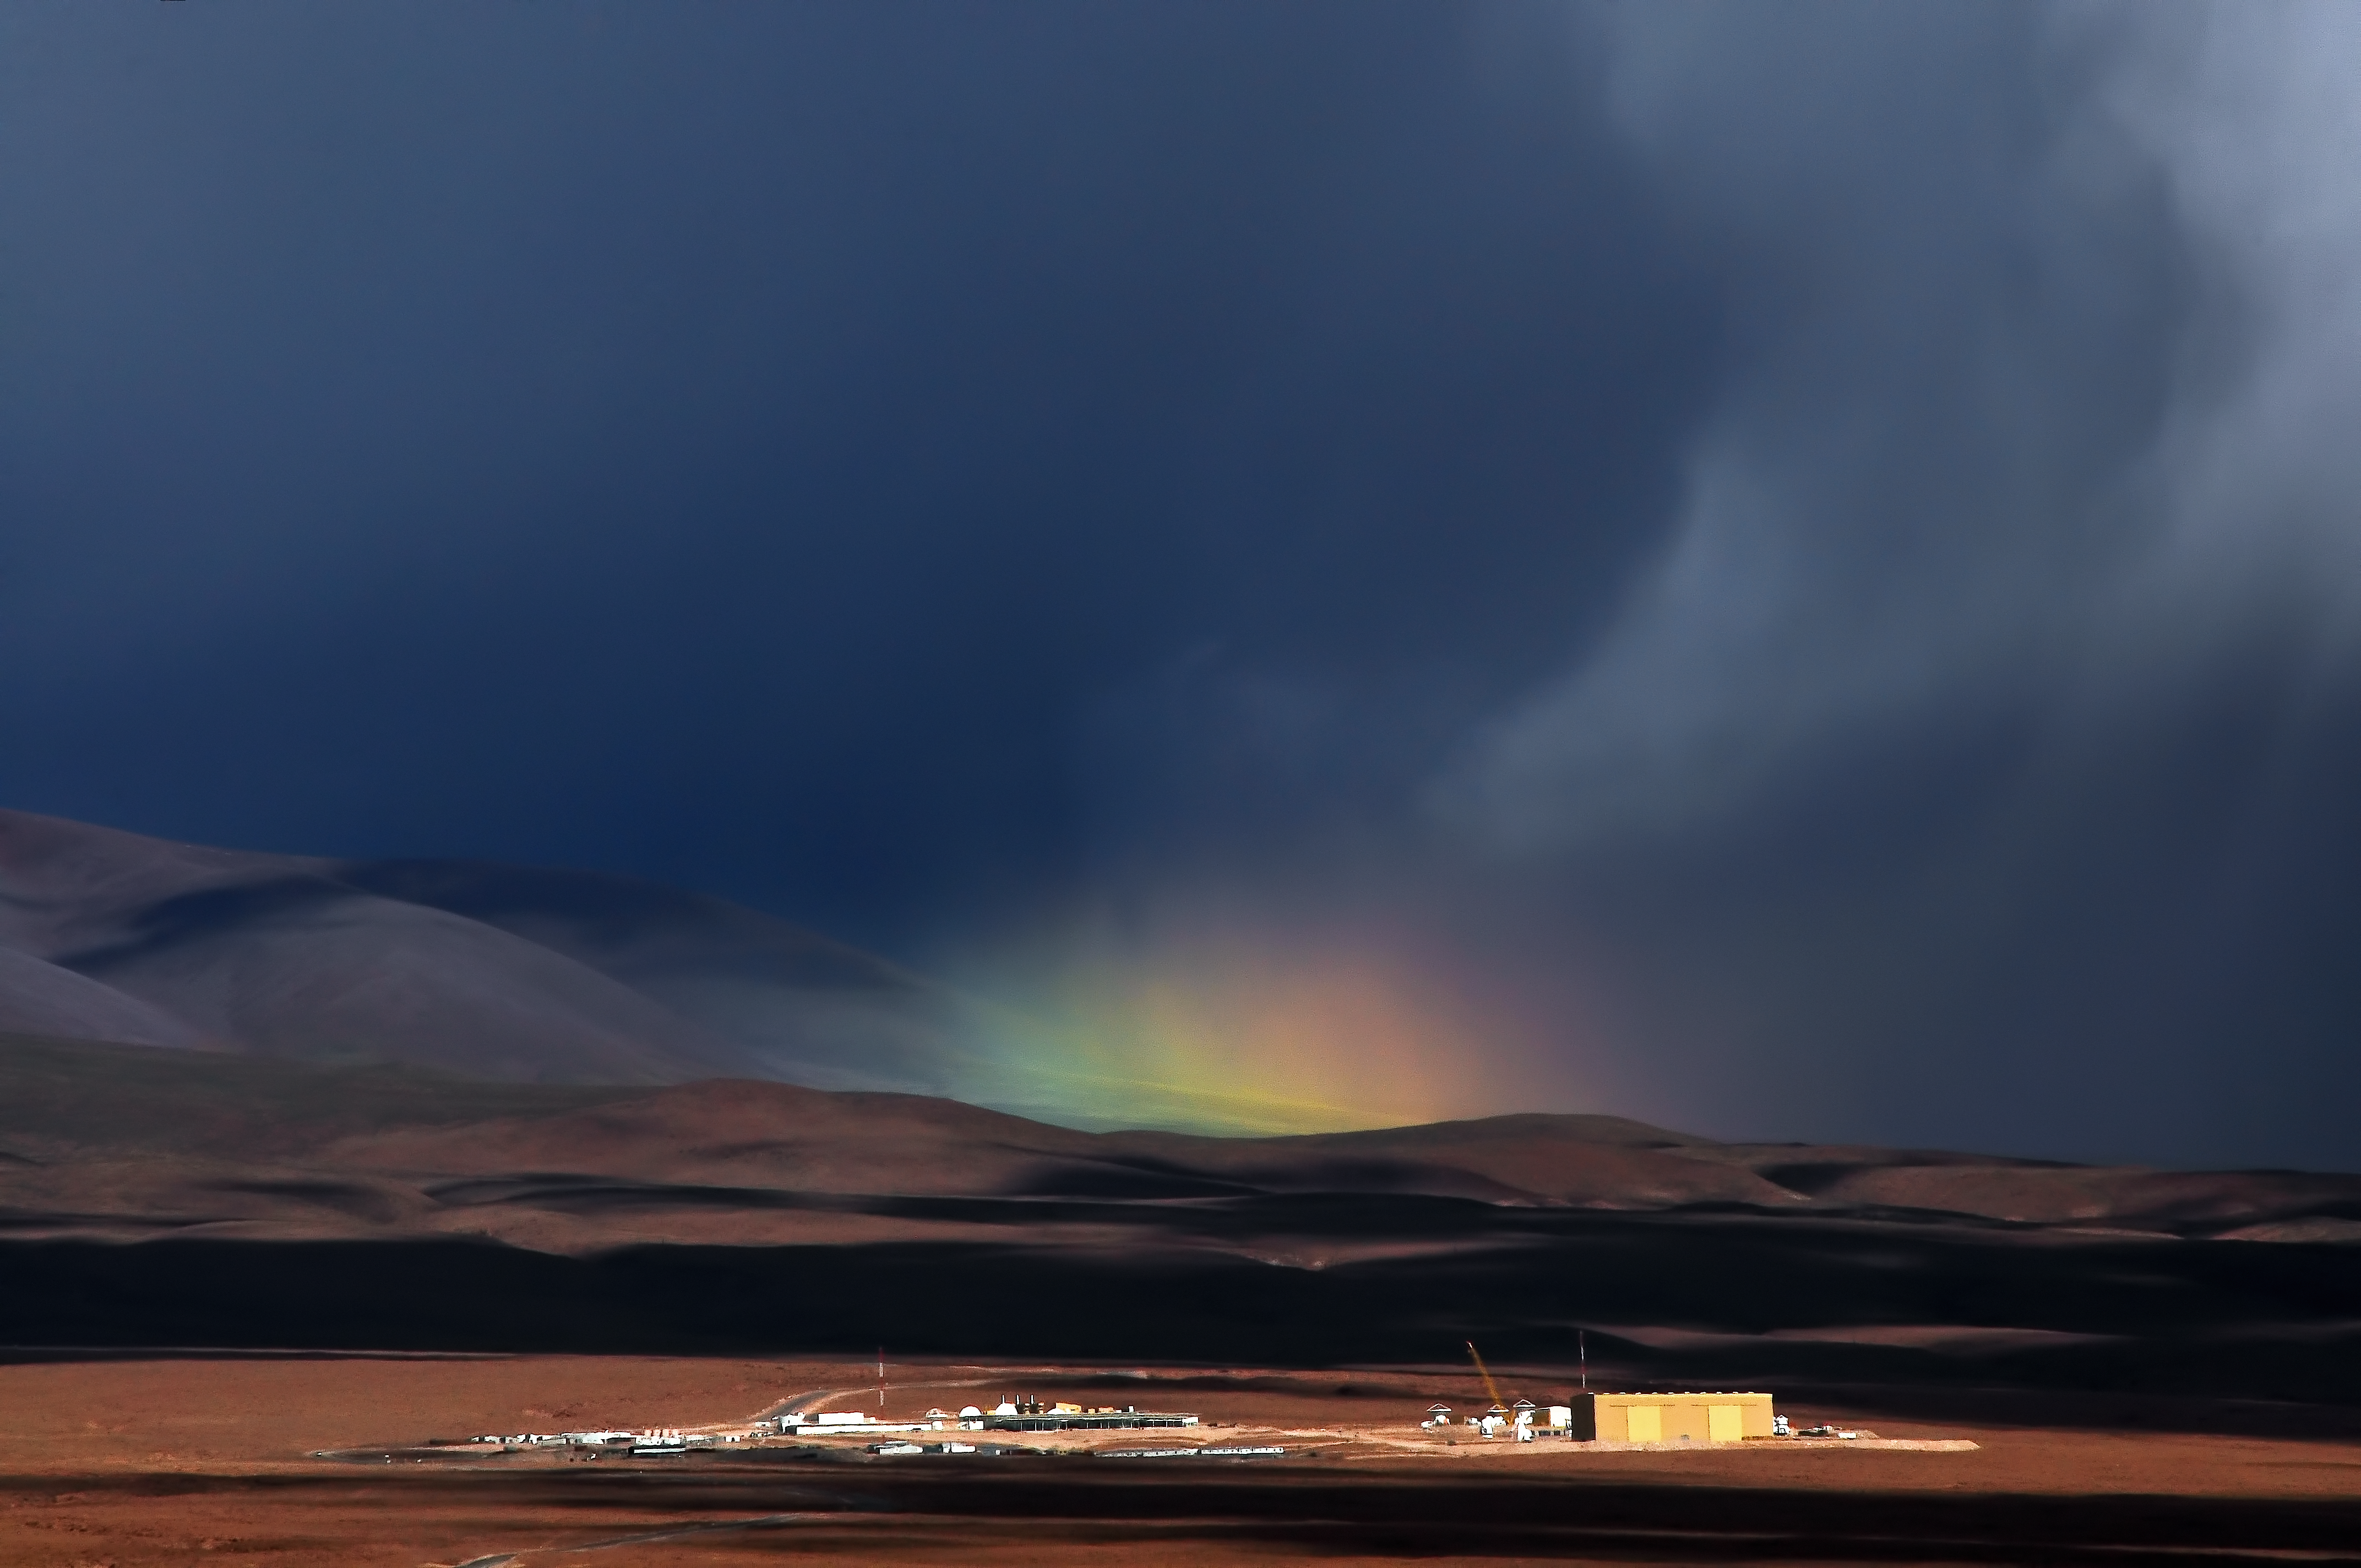

Rainbow rising

Rainbows are widely appreciated for the welcome touch of colour they can bring to an otherwise dark and dreary day, and this rainbow is no exception.

This rare rainbow appears over the Atacama Large Millimeter/submillimeter Array (ALMA) Operations Support Facility (OSF), which lies some 2900 metres above sea level close to San Pedro de Atacama. The OSF is the base camp for the ALMA site, which is significantly higher at over 5000 metres up on the Chajnantor Plateau.

The OSF isn’t just a location for operating the giant ALMA Observatory; it is also where new technologies are assembled, integrated, and verified before they are transported to their final destination on Chajnantor. The technology has to be assembled and tested at the OSF because the air is much denser there than on the plateau, and workers can complete their tasks without the adverse health risks associated with working at high altitude.

This rainbow was captured by ESO employee Armin Silber.

Credit: ESO/A. Silber